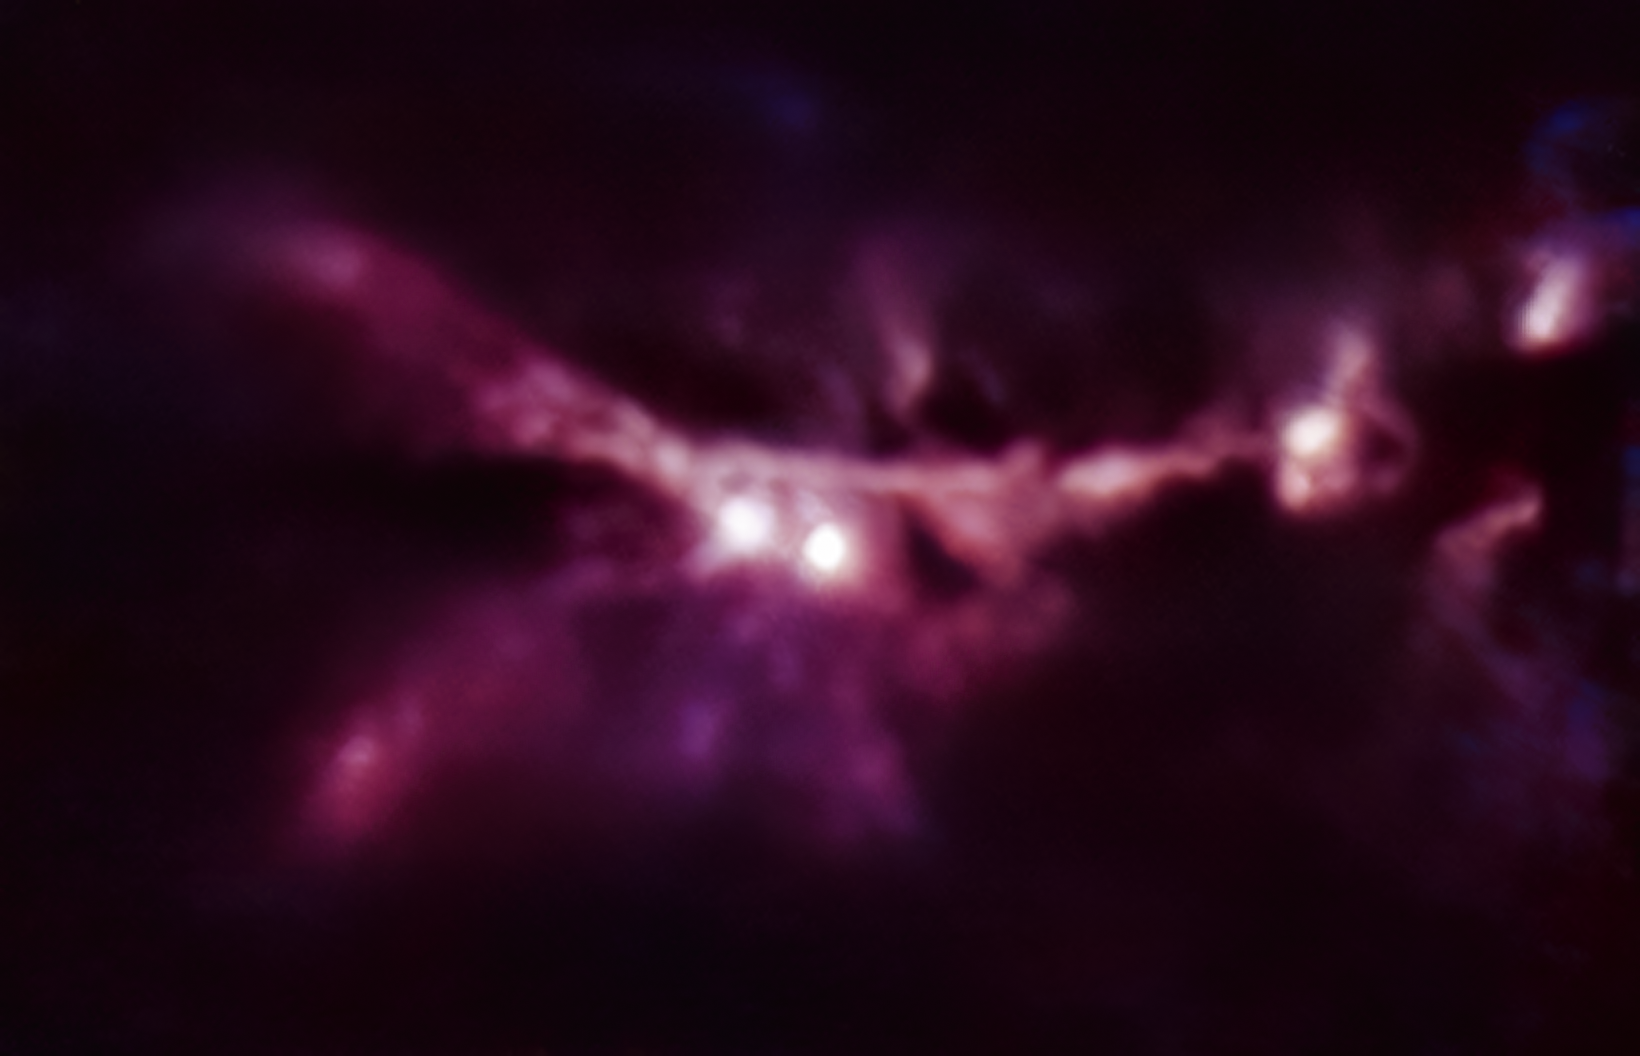

The Cat’s Paw Nebula as seen by CONCERTO

This image of the star-forming region NGC 6334, also known as the Cat’s Paw Nebula, is one of the first-light images taken by the CONCERTO instrument on the APEX telescope, operated by ESO. The total integration time is 16 minutes.

CONCERTO is able to scan the sky at frequencies between infrared and radio waves and has been designed to look at radiation emitted by ionised carbon atoms, one of the most valuable tracers of star formation in the early cosmic ages.

Credit: CONCERTO team/A. Beelen, ESO